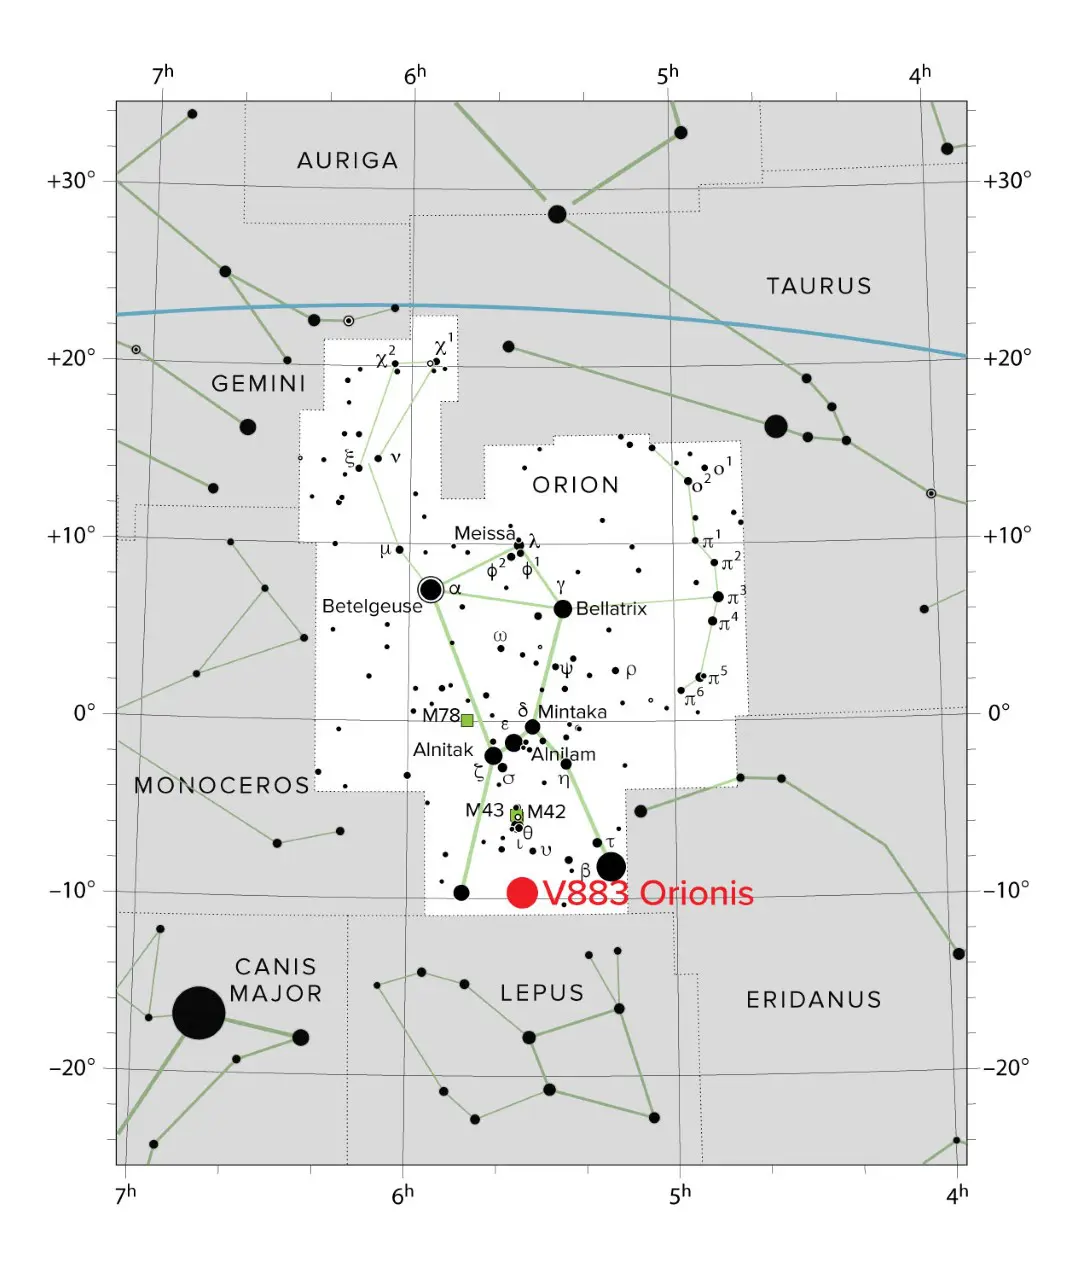

Protostar V883 Orionis

V883 Orionis is a protostar located roughly 1,305 light-years from Earth in the constellation Orion.

Credit: IAU/Sky & Telescope